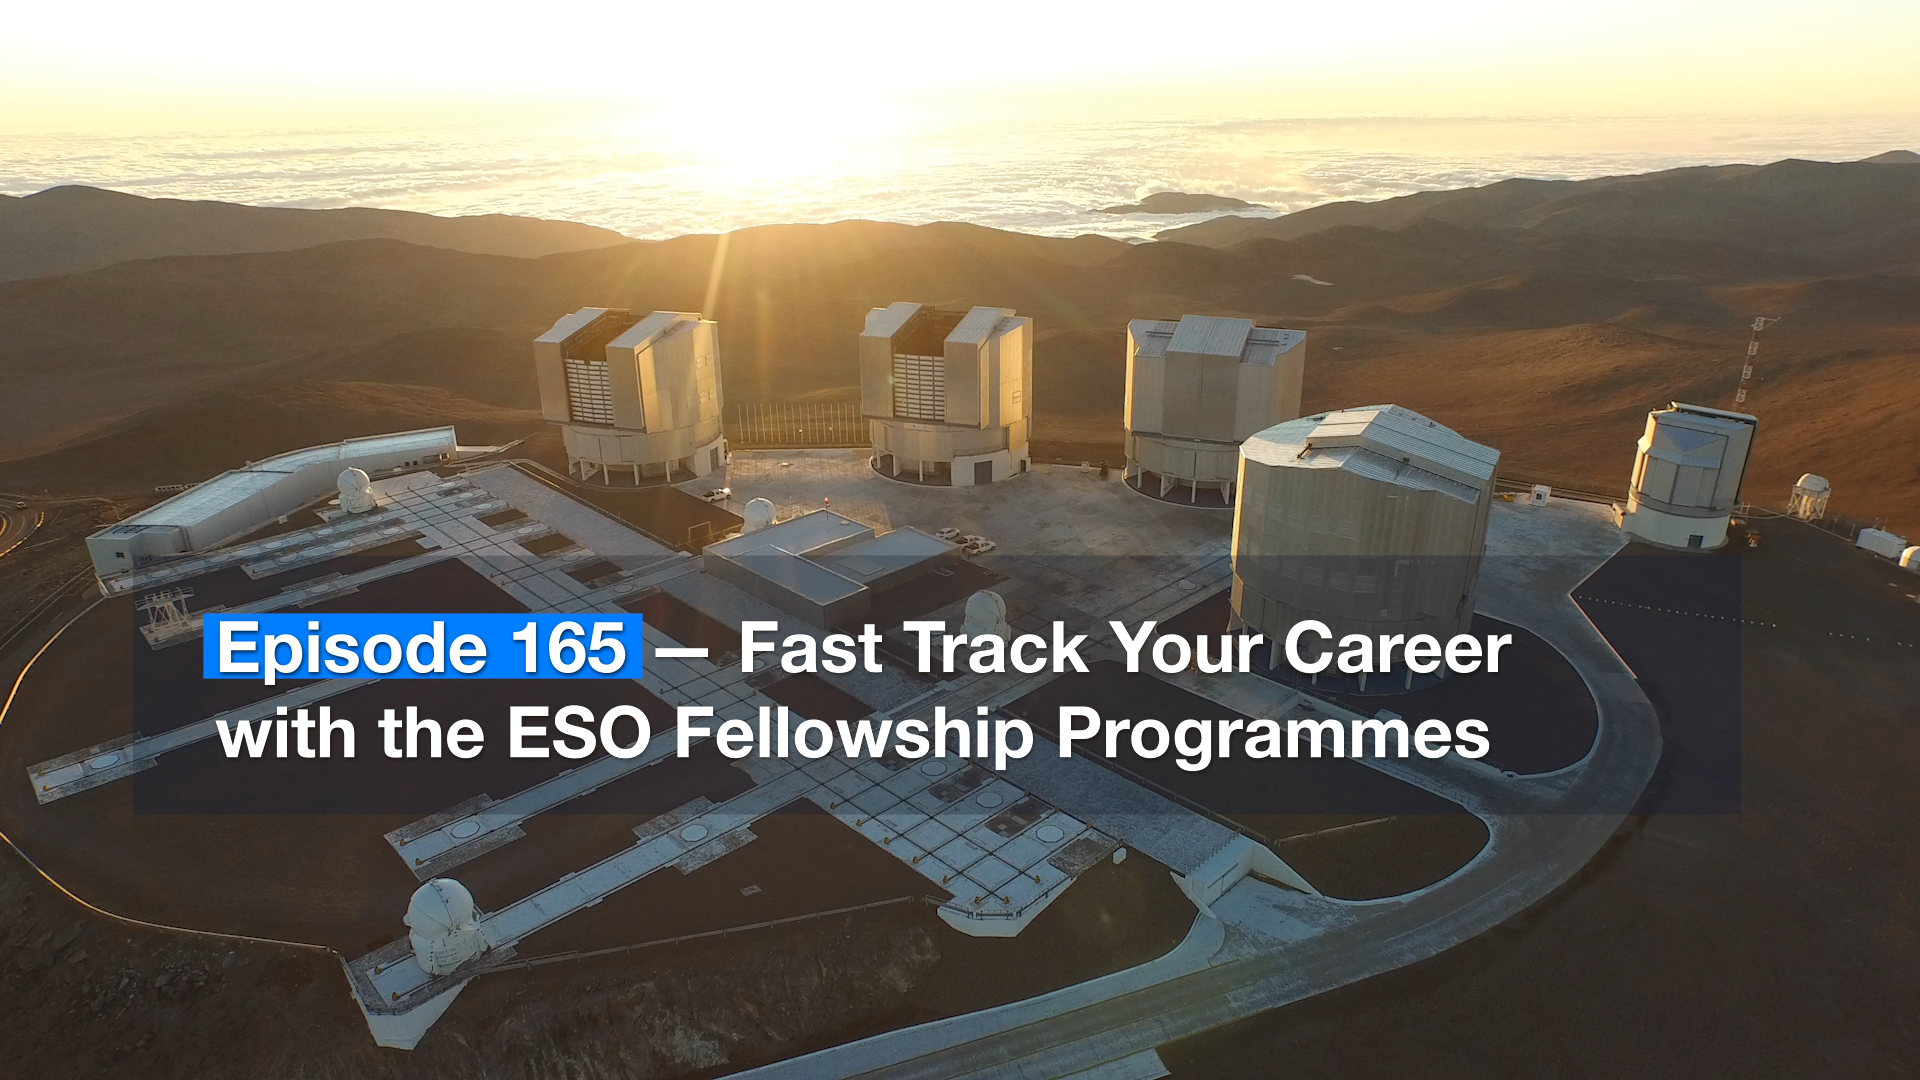

Screenshot of ESOcast 165

Screenshot of ESOcast 165.

Credit: ESO